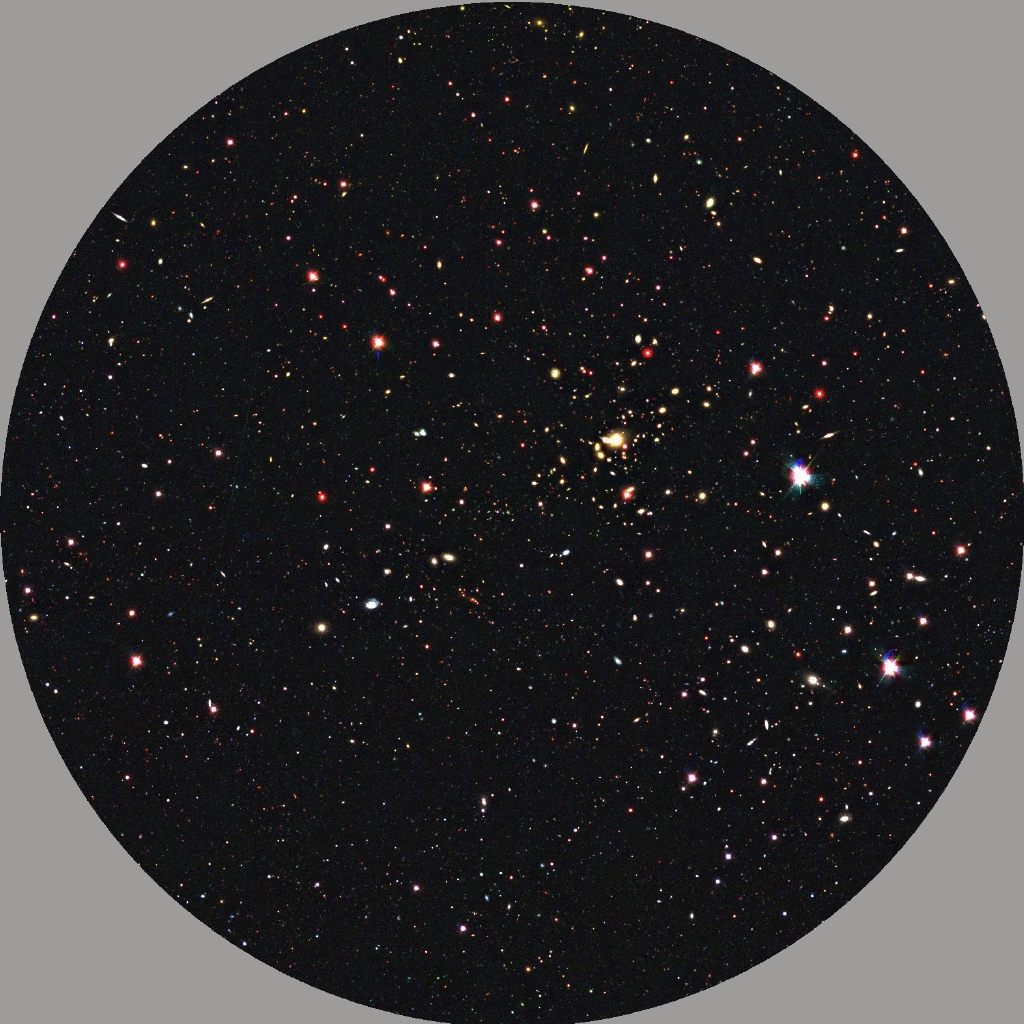

Australia to build Fibre Positioner for the Very Large Telescope

This image illustrates the use of the new Fibre Positioner (OzPoz). It shows an example of the 25 arcmin field-of-view of the VLT with the FLAMES facility, as recorded during the ESO Imaging Survey (EIS) with the 3.5-m New Technology Telescope (NTT) at La Silla. Within only one night, FLAMES with the OzPoz positioner will be capable of obtaining optical and infrared spectra for no less than 1/3 of the approx. 9,000 objects (many of which are distant galaxies) seen in this image! They can then be used to determine their redshift, chemical composition and dynamics. This will increase enormously the observational efficiency of the VLT. In just one night, it is possible to observe and analyse thousands of objects, a task that would have taken years in the past.

Credit: ESO